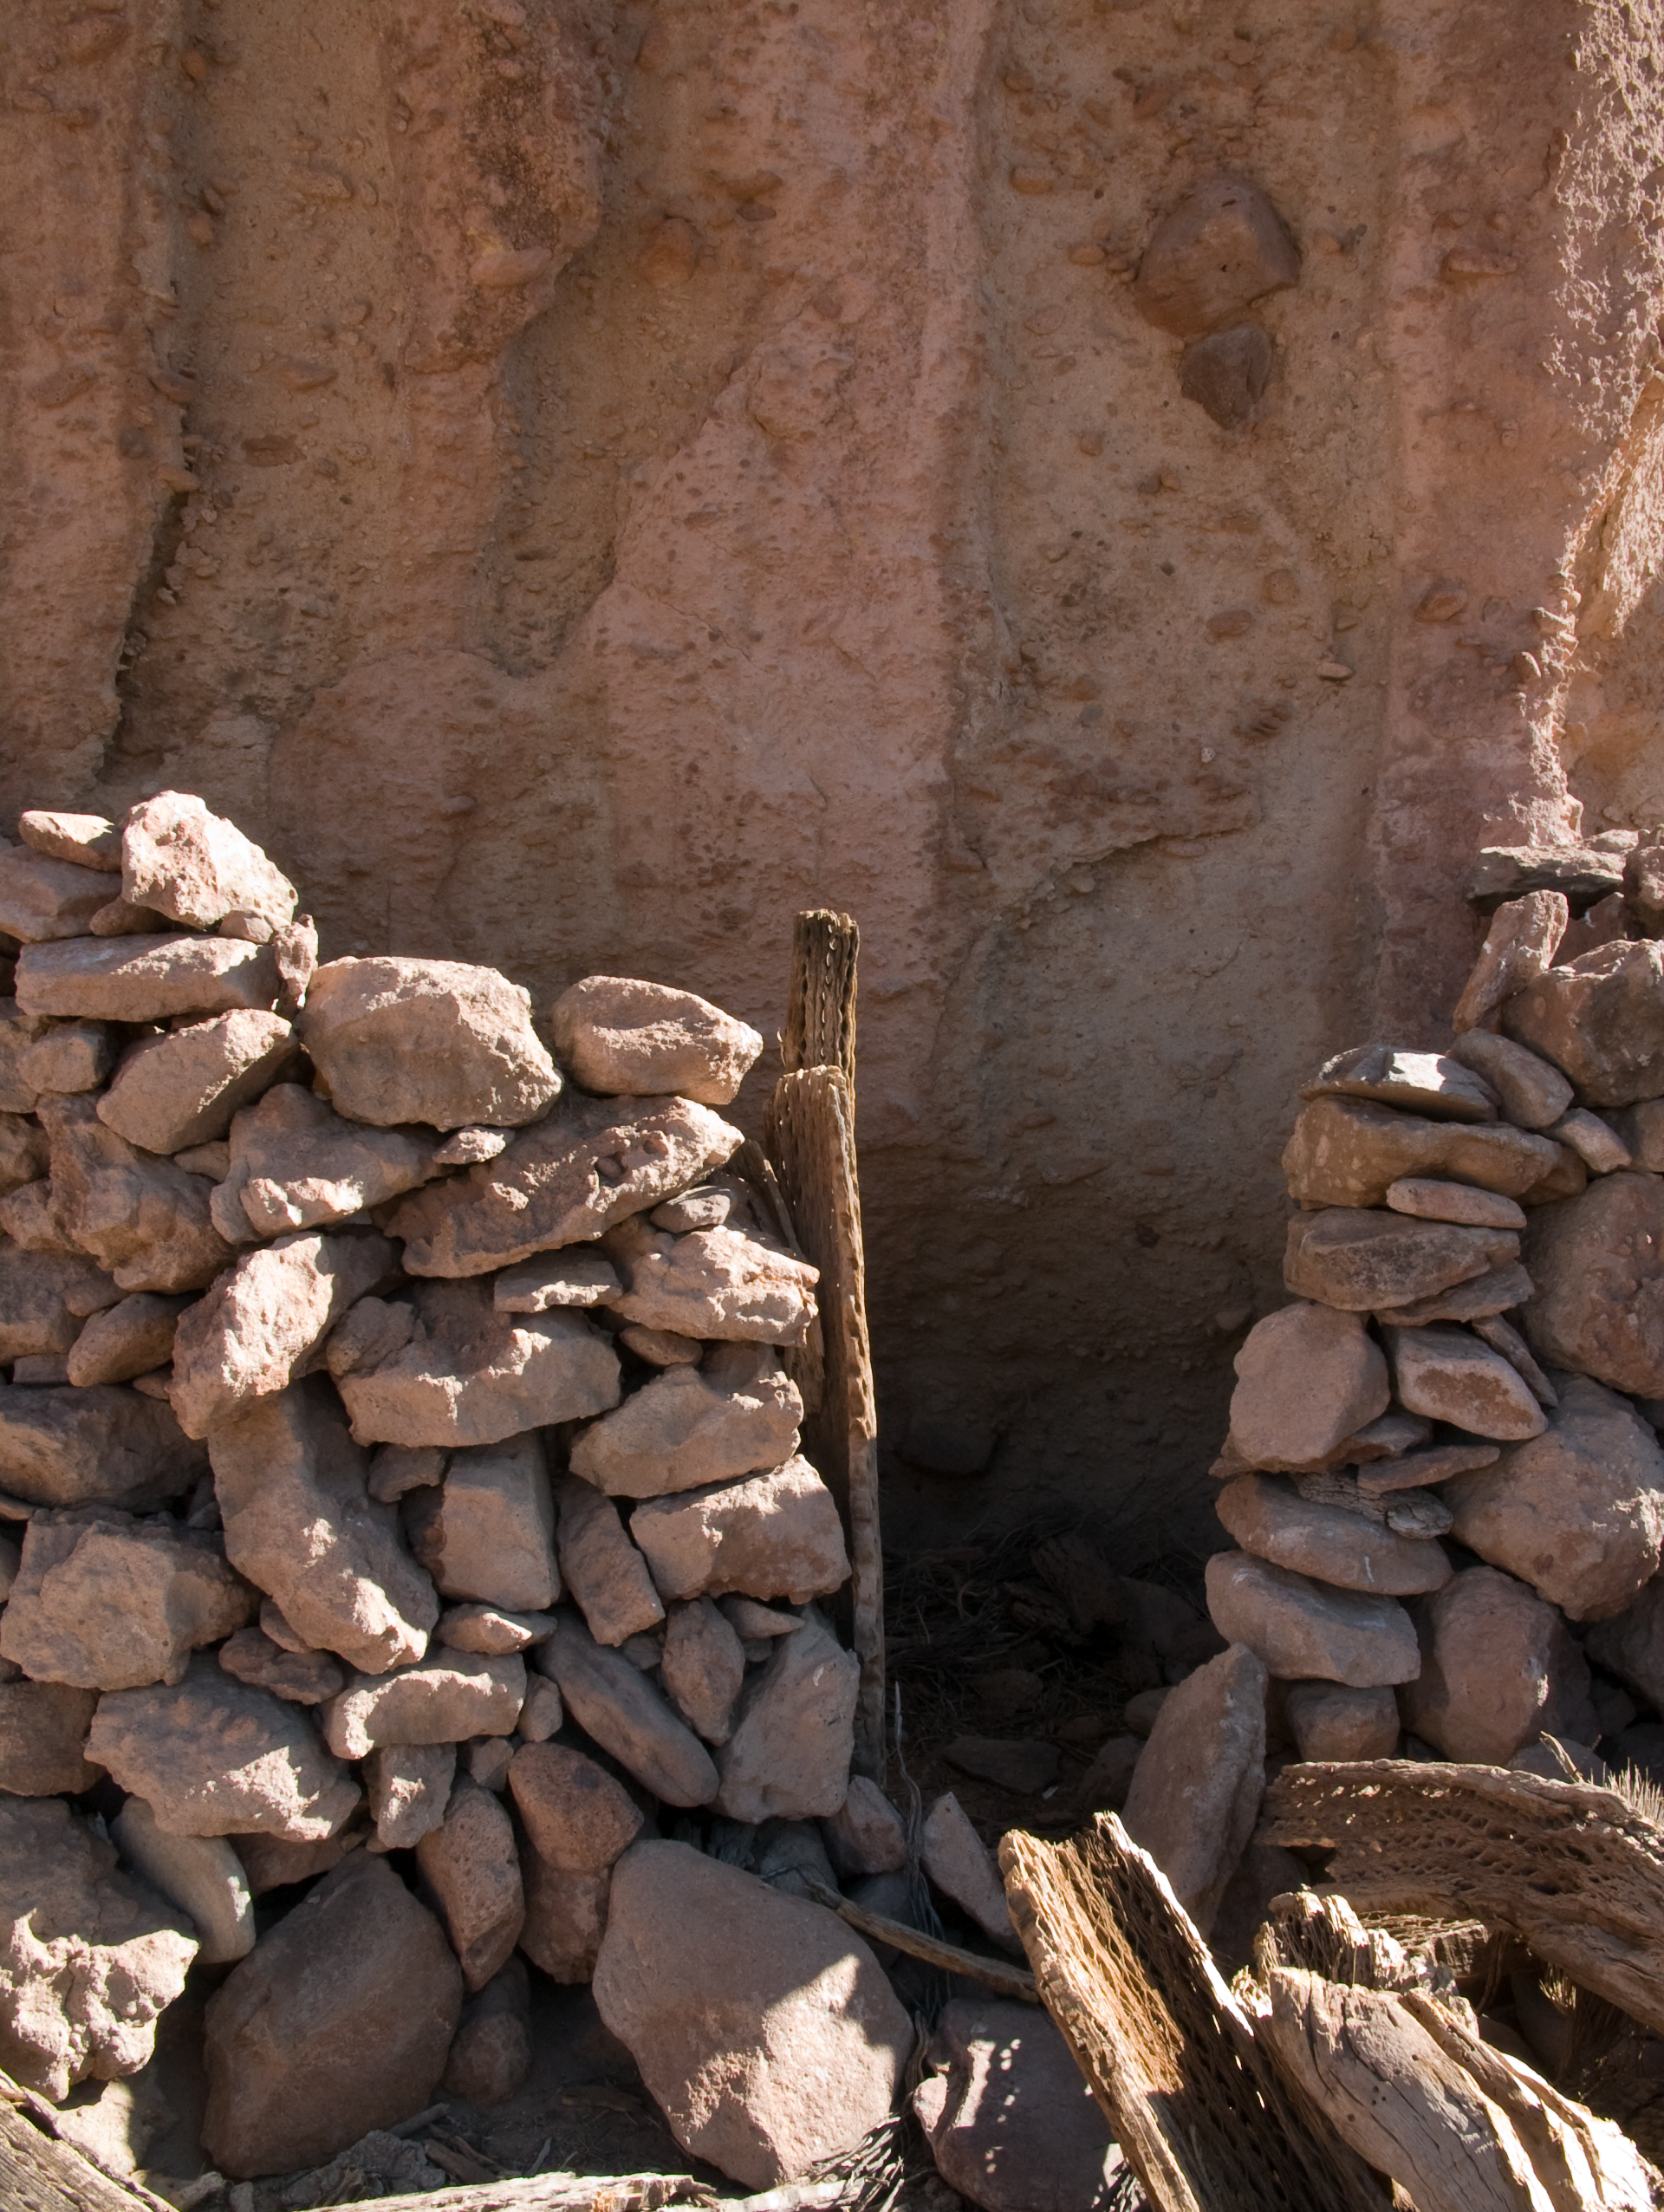

Archaeology in Atacama

The natural environment around the ALMA site. These archaeological testimonies were found near the ALMA site. This picture was obtained in August 2004.

Credit: ESO